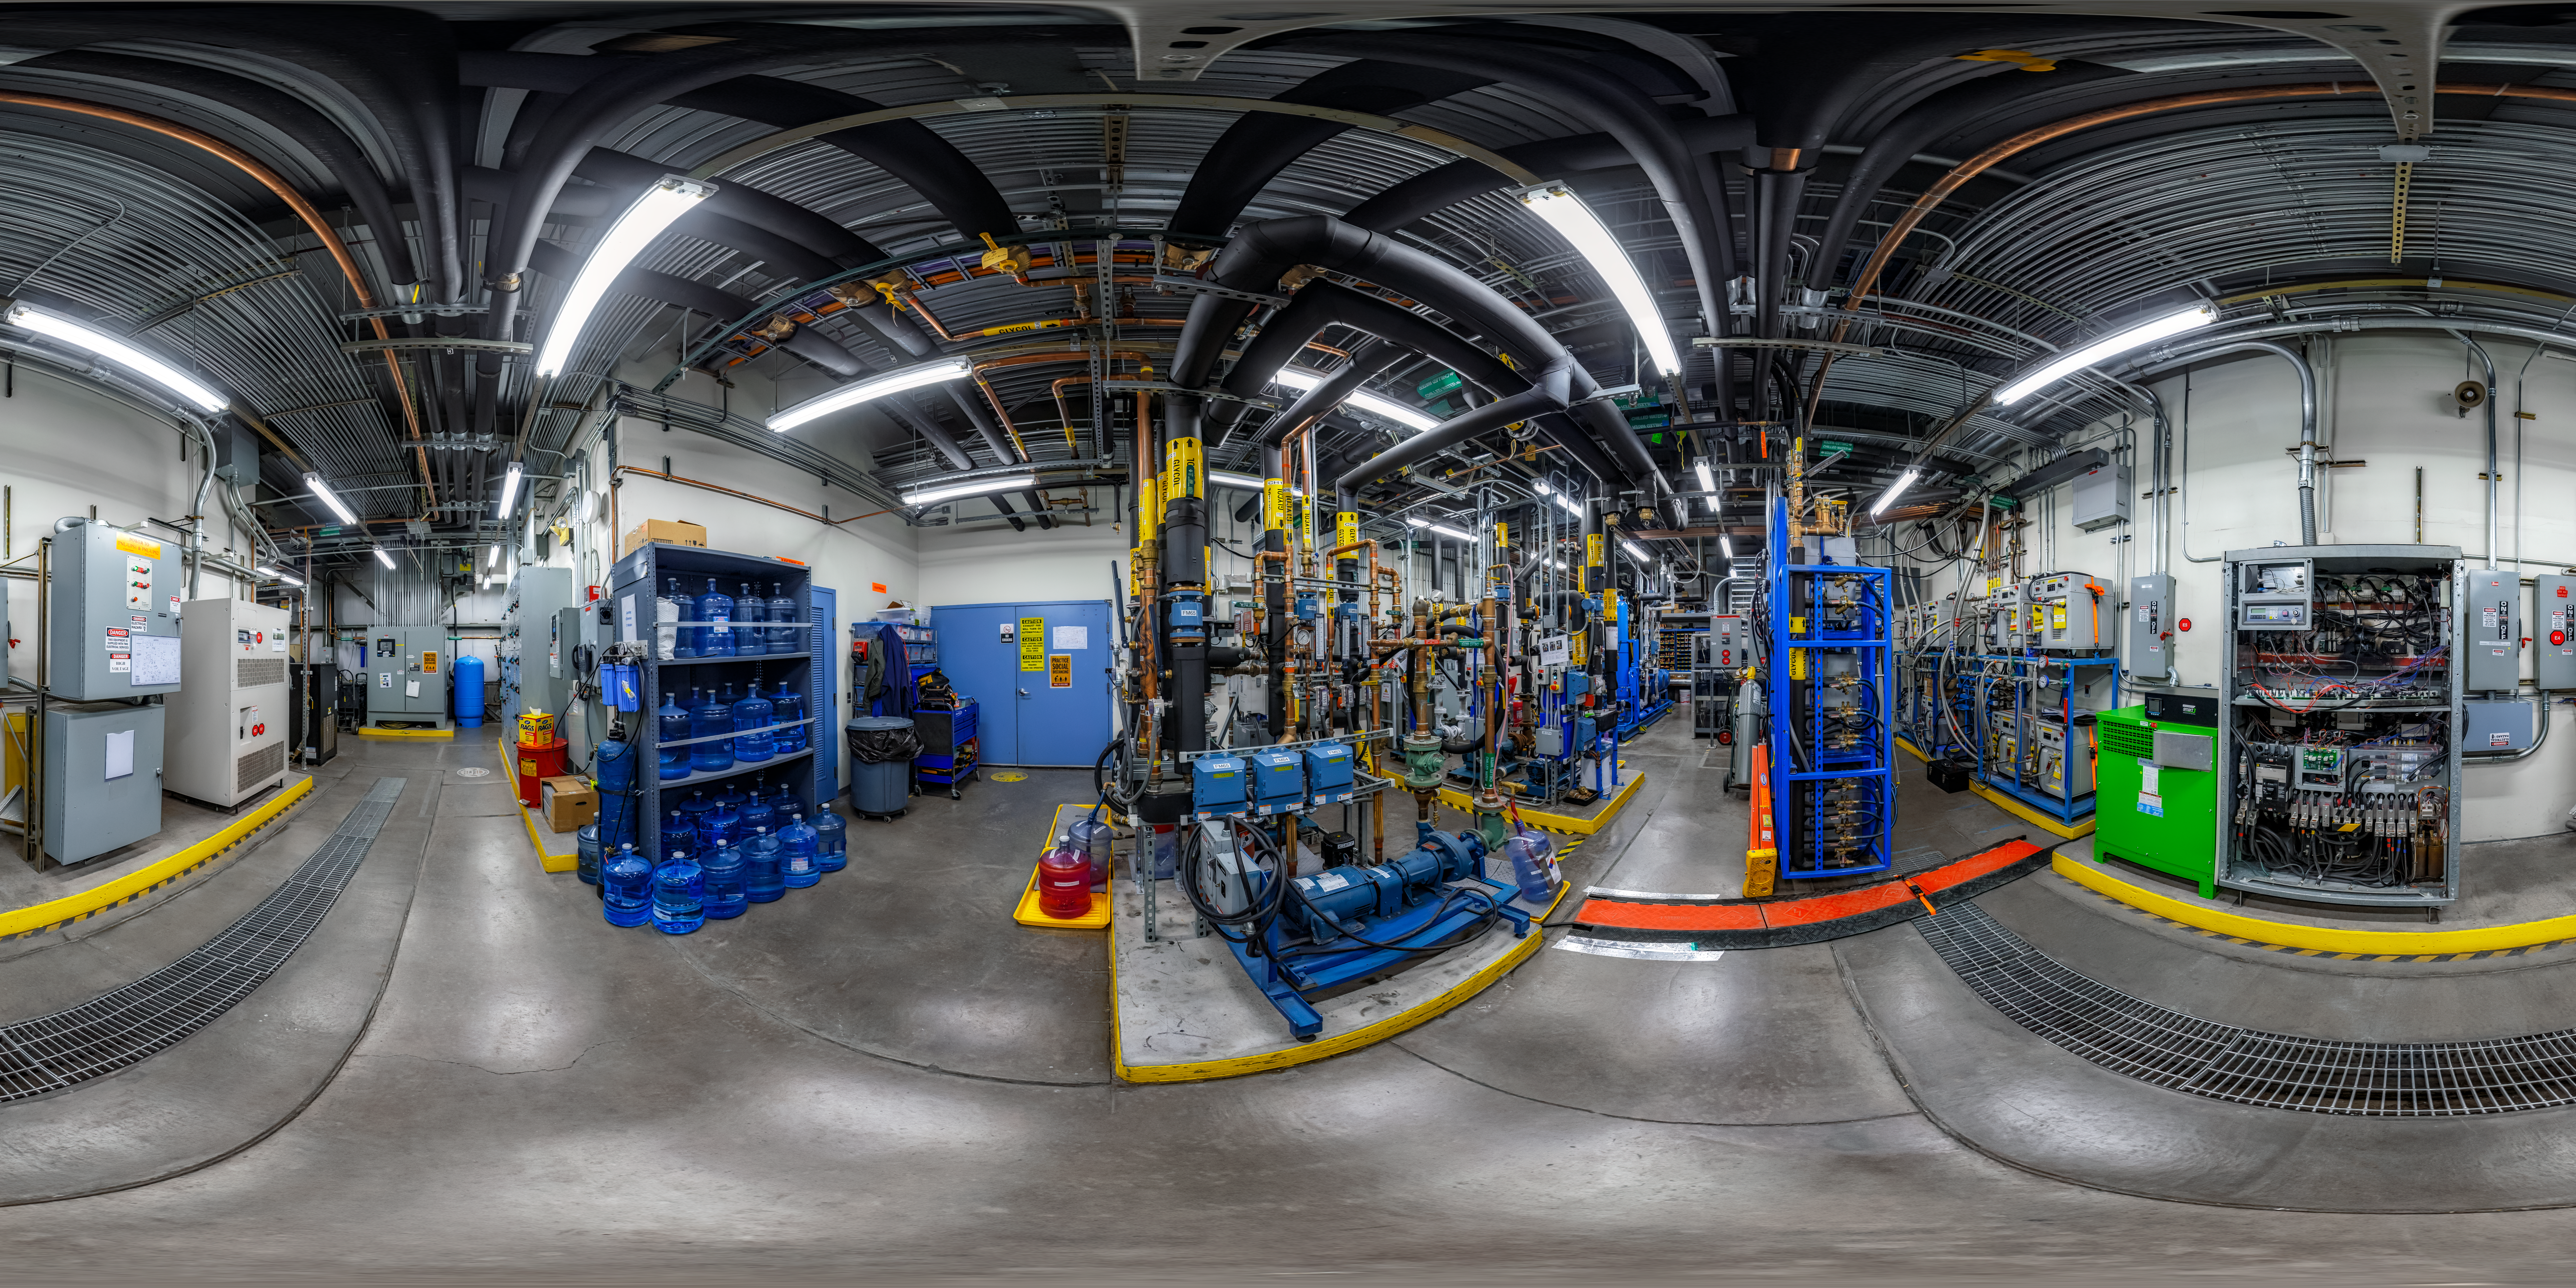

Gemini North Tech Hall 360 Panorama

A 360 panorama view of the tech hall at Gemini North, one half of the International Gemini Observatory, operated by NSF NOIRLab.

Credit: International Gemini Observatory/NOIRLab/NSF/AURA/P. Horálek